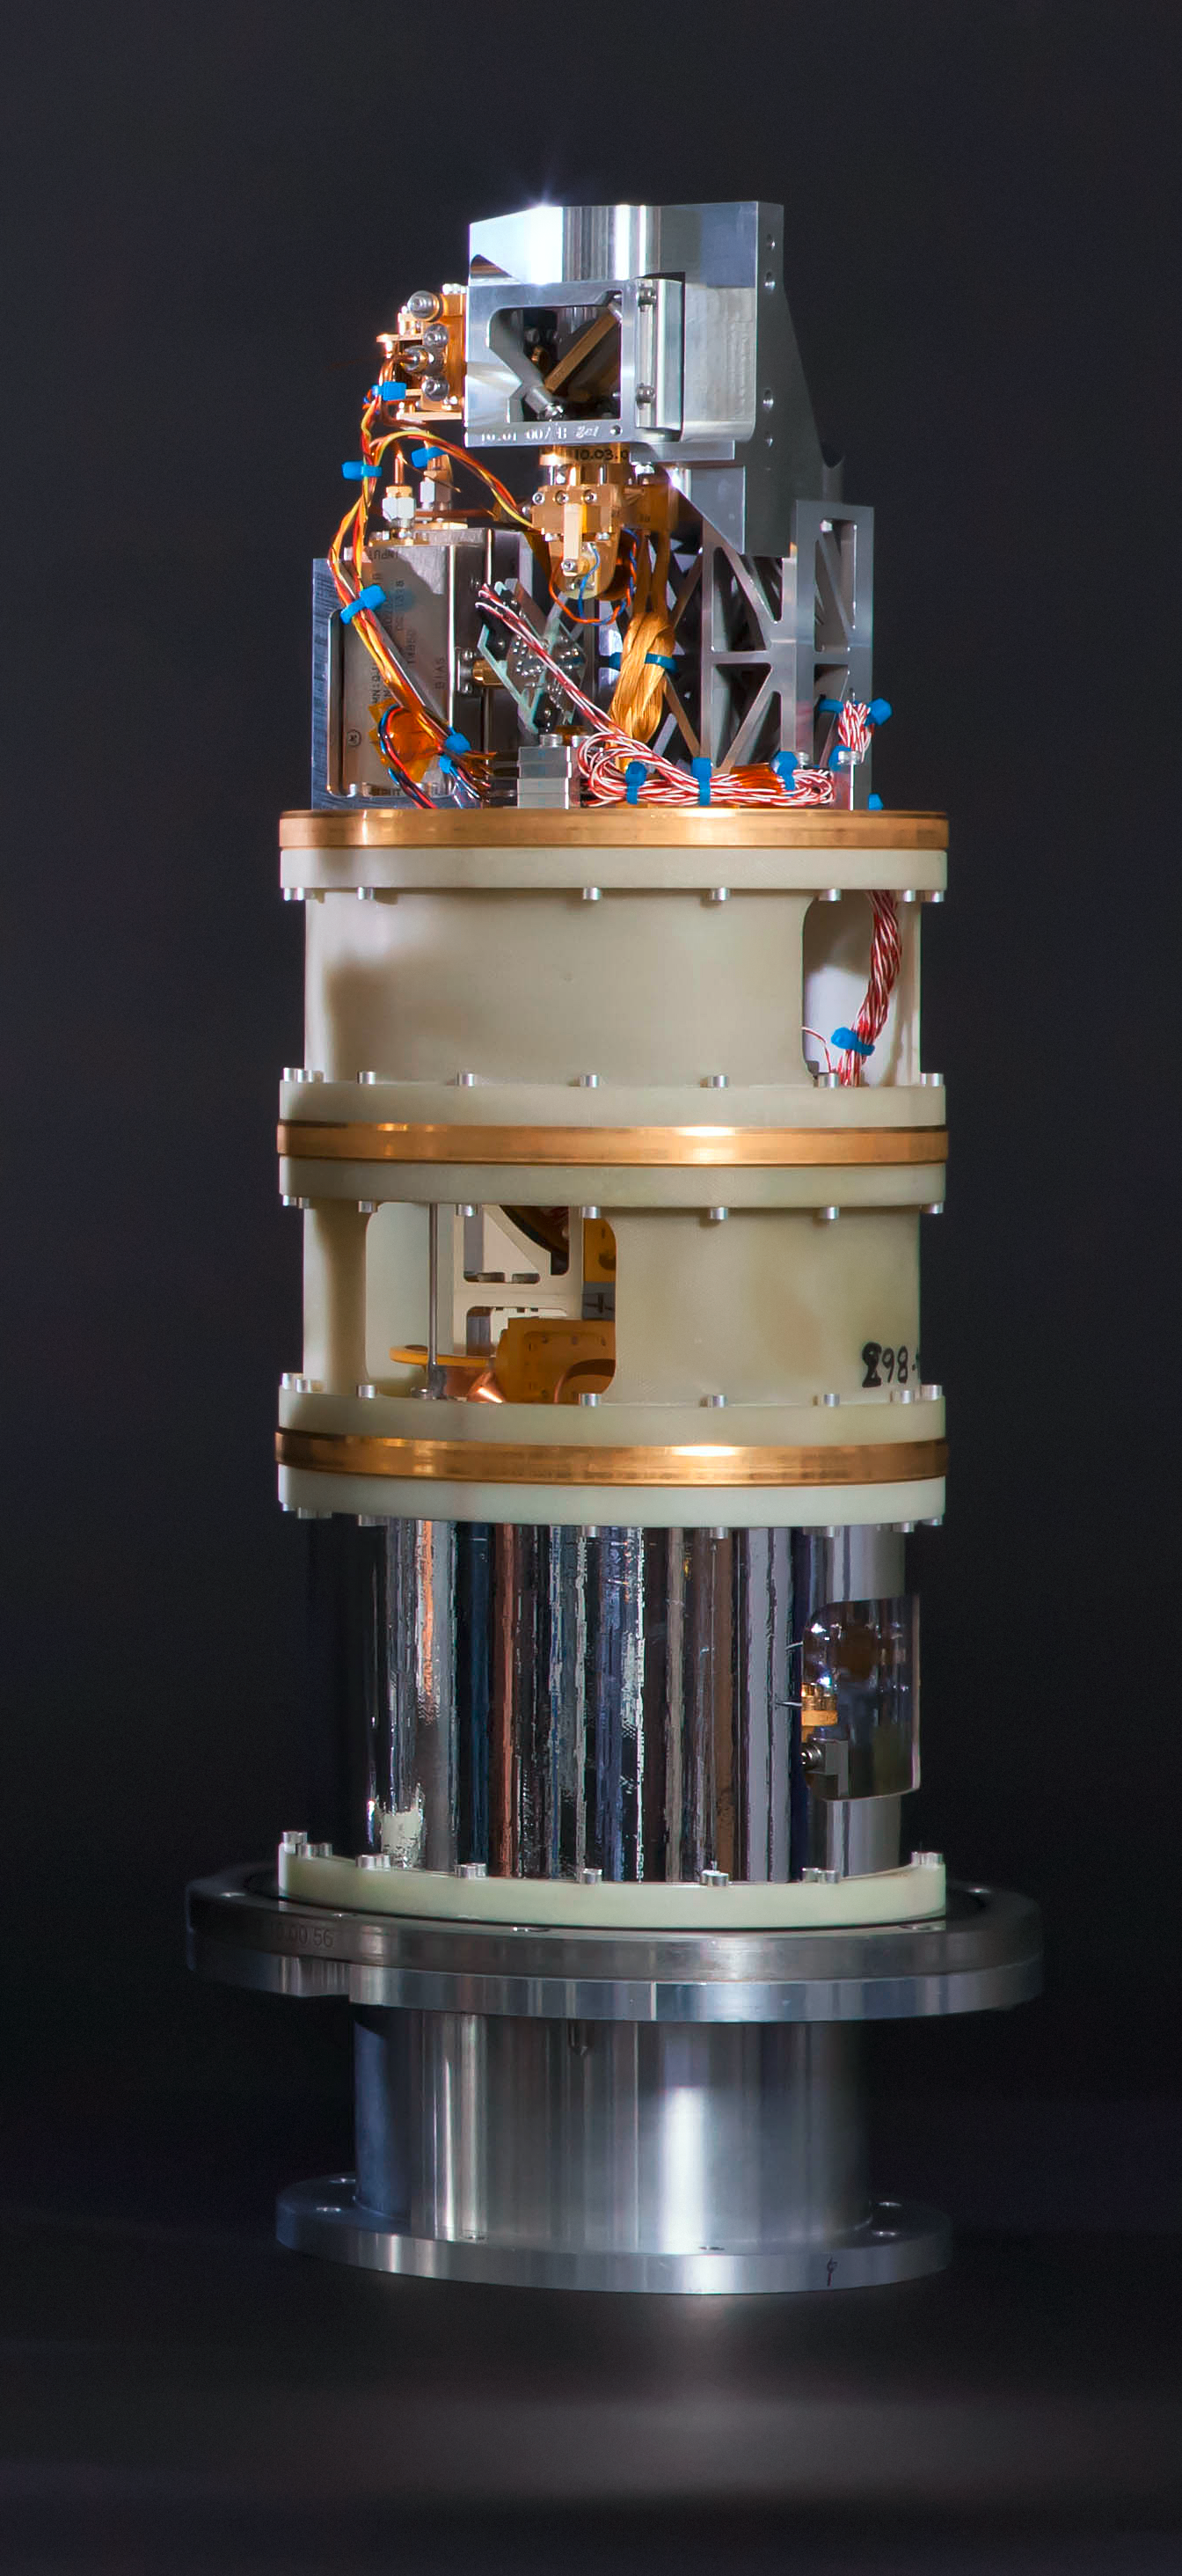

Band 10 receiver cartridge

ALMA has reached a major milestone by extending its vision fully into the realm of the submillimetre, the wavelengths of cosmic light that hold intriguing information about the cold, dark, and distant Universe.

This achievement opens an entirely new window on the Universe for ALMA. It also is a critical step in the telescope's commissioning process, which brings its full capabilities to bear and makes them available to the international astronomical community.

Here ALMA's band 10 receiver cartridge is seen, which is the shortest wavelength receiver developed for ALMA.

Credit: NAOJ